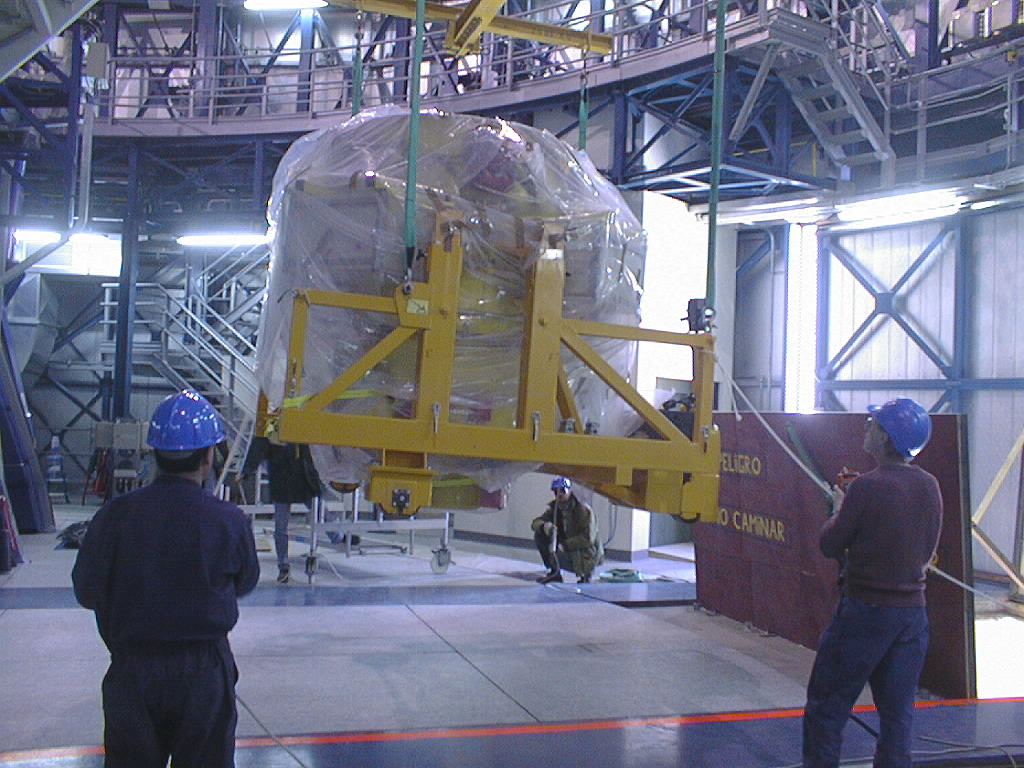

First major astronomical instrument mounted on VLT

On 10 September 1998, the first scientific instrument of the VLT, FORS1, was successfully mounted on the Cassegrain focus of the first 8.2-m VLT telescope (UT1). In this image, FORS1 arrives in the UT1 enclosure. (Photo obtained on September 10, 1998).

Credit: ESO